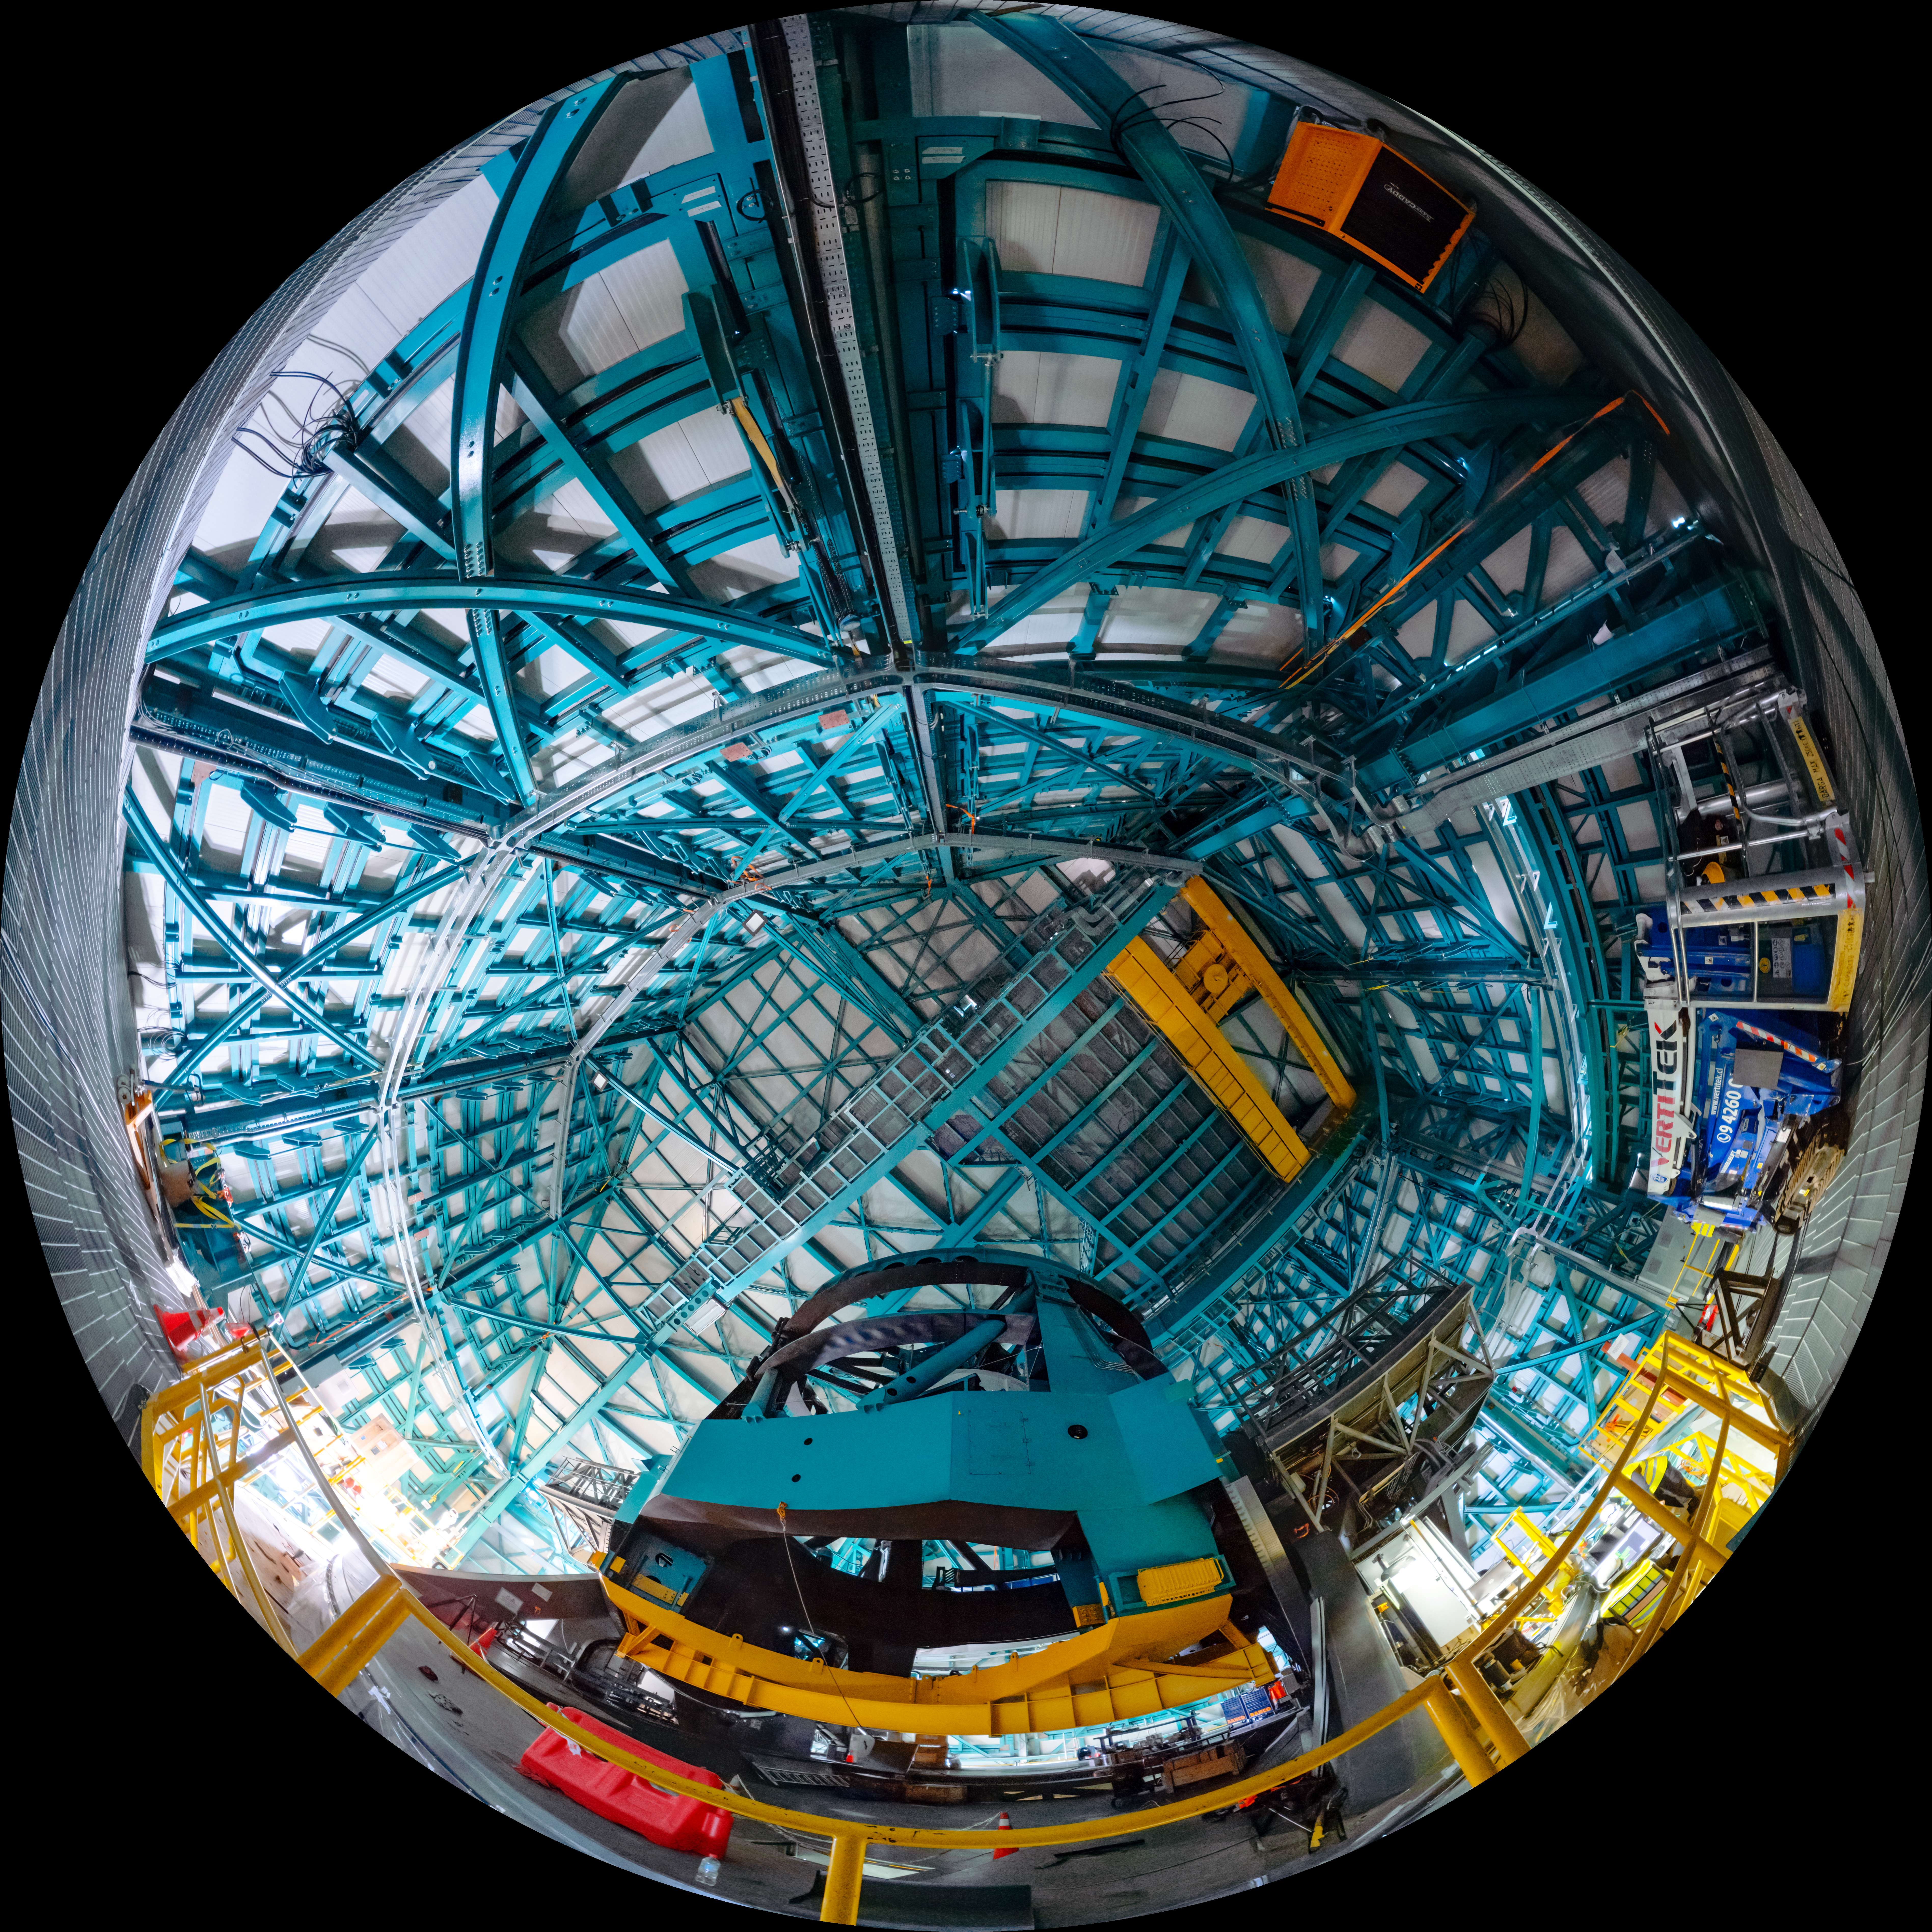

Rubin Observatory's 8.4-meter telescope

The Rubin Telescope Mount Assembly (TMA).

A 360-degree version of this image can be viewed here.

Credit: RubinObs/NOIRLab/SLAC/NSF/DOE/AURA/T. Slovinský